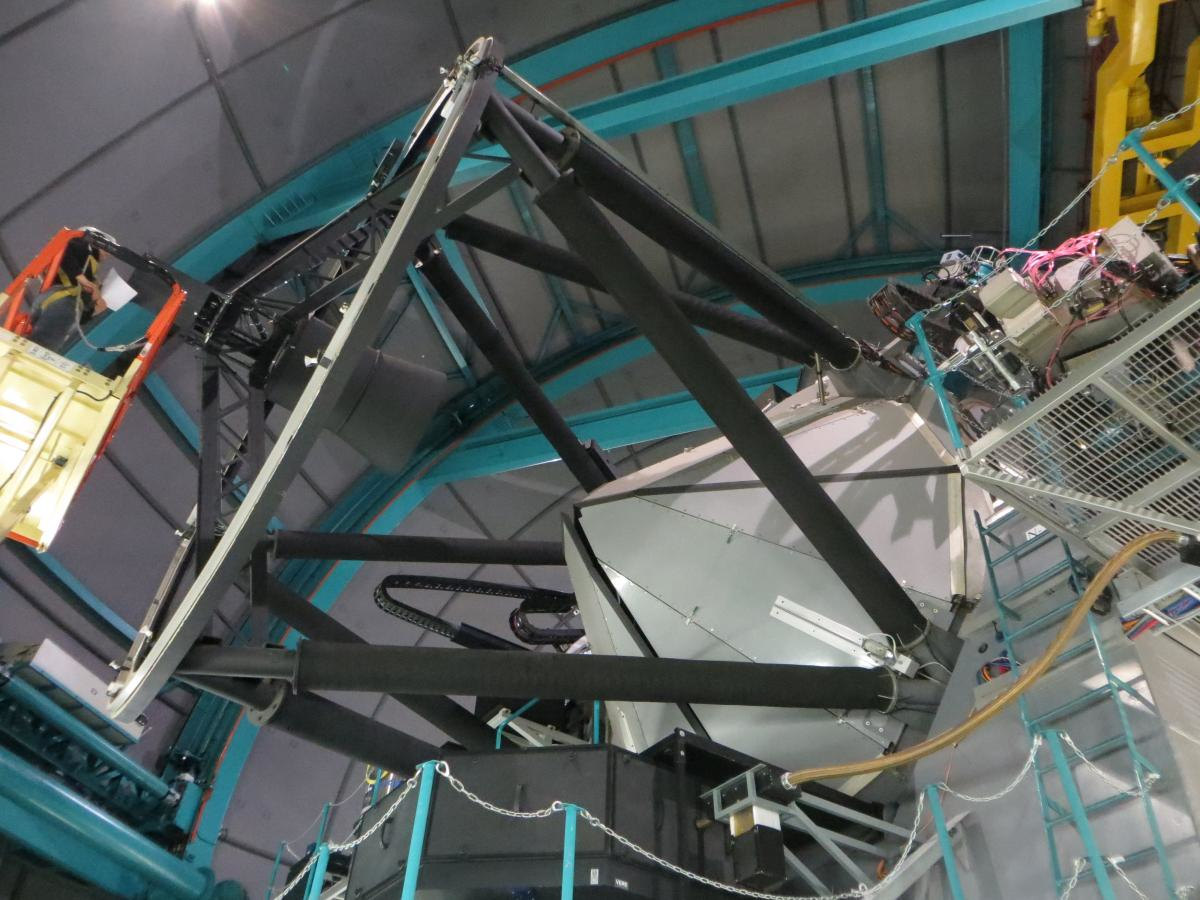

The SOAR telescope front structure that supports the 61.5cm diameter secondary mirror

The SOAR telescope front structure that supports the 61.5cm diameter secondary mirror. Also shown are the white triangular petals that constitute the primary mirror protective cover, in their closed position

Credit: NOIRLab